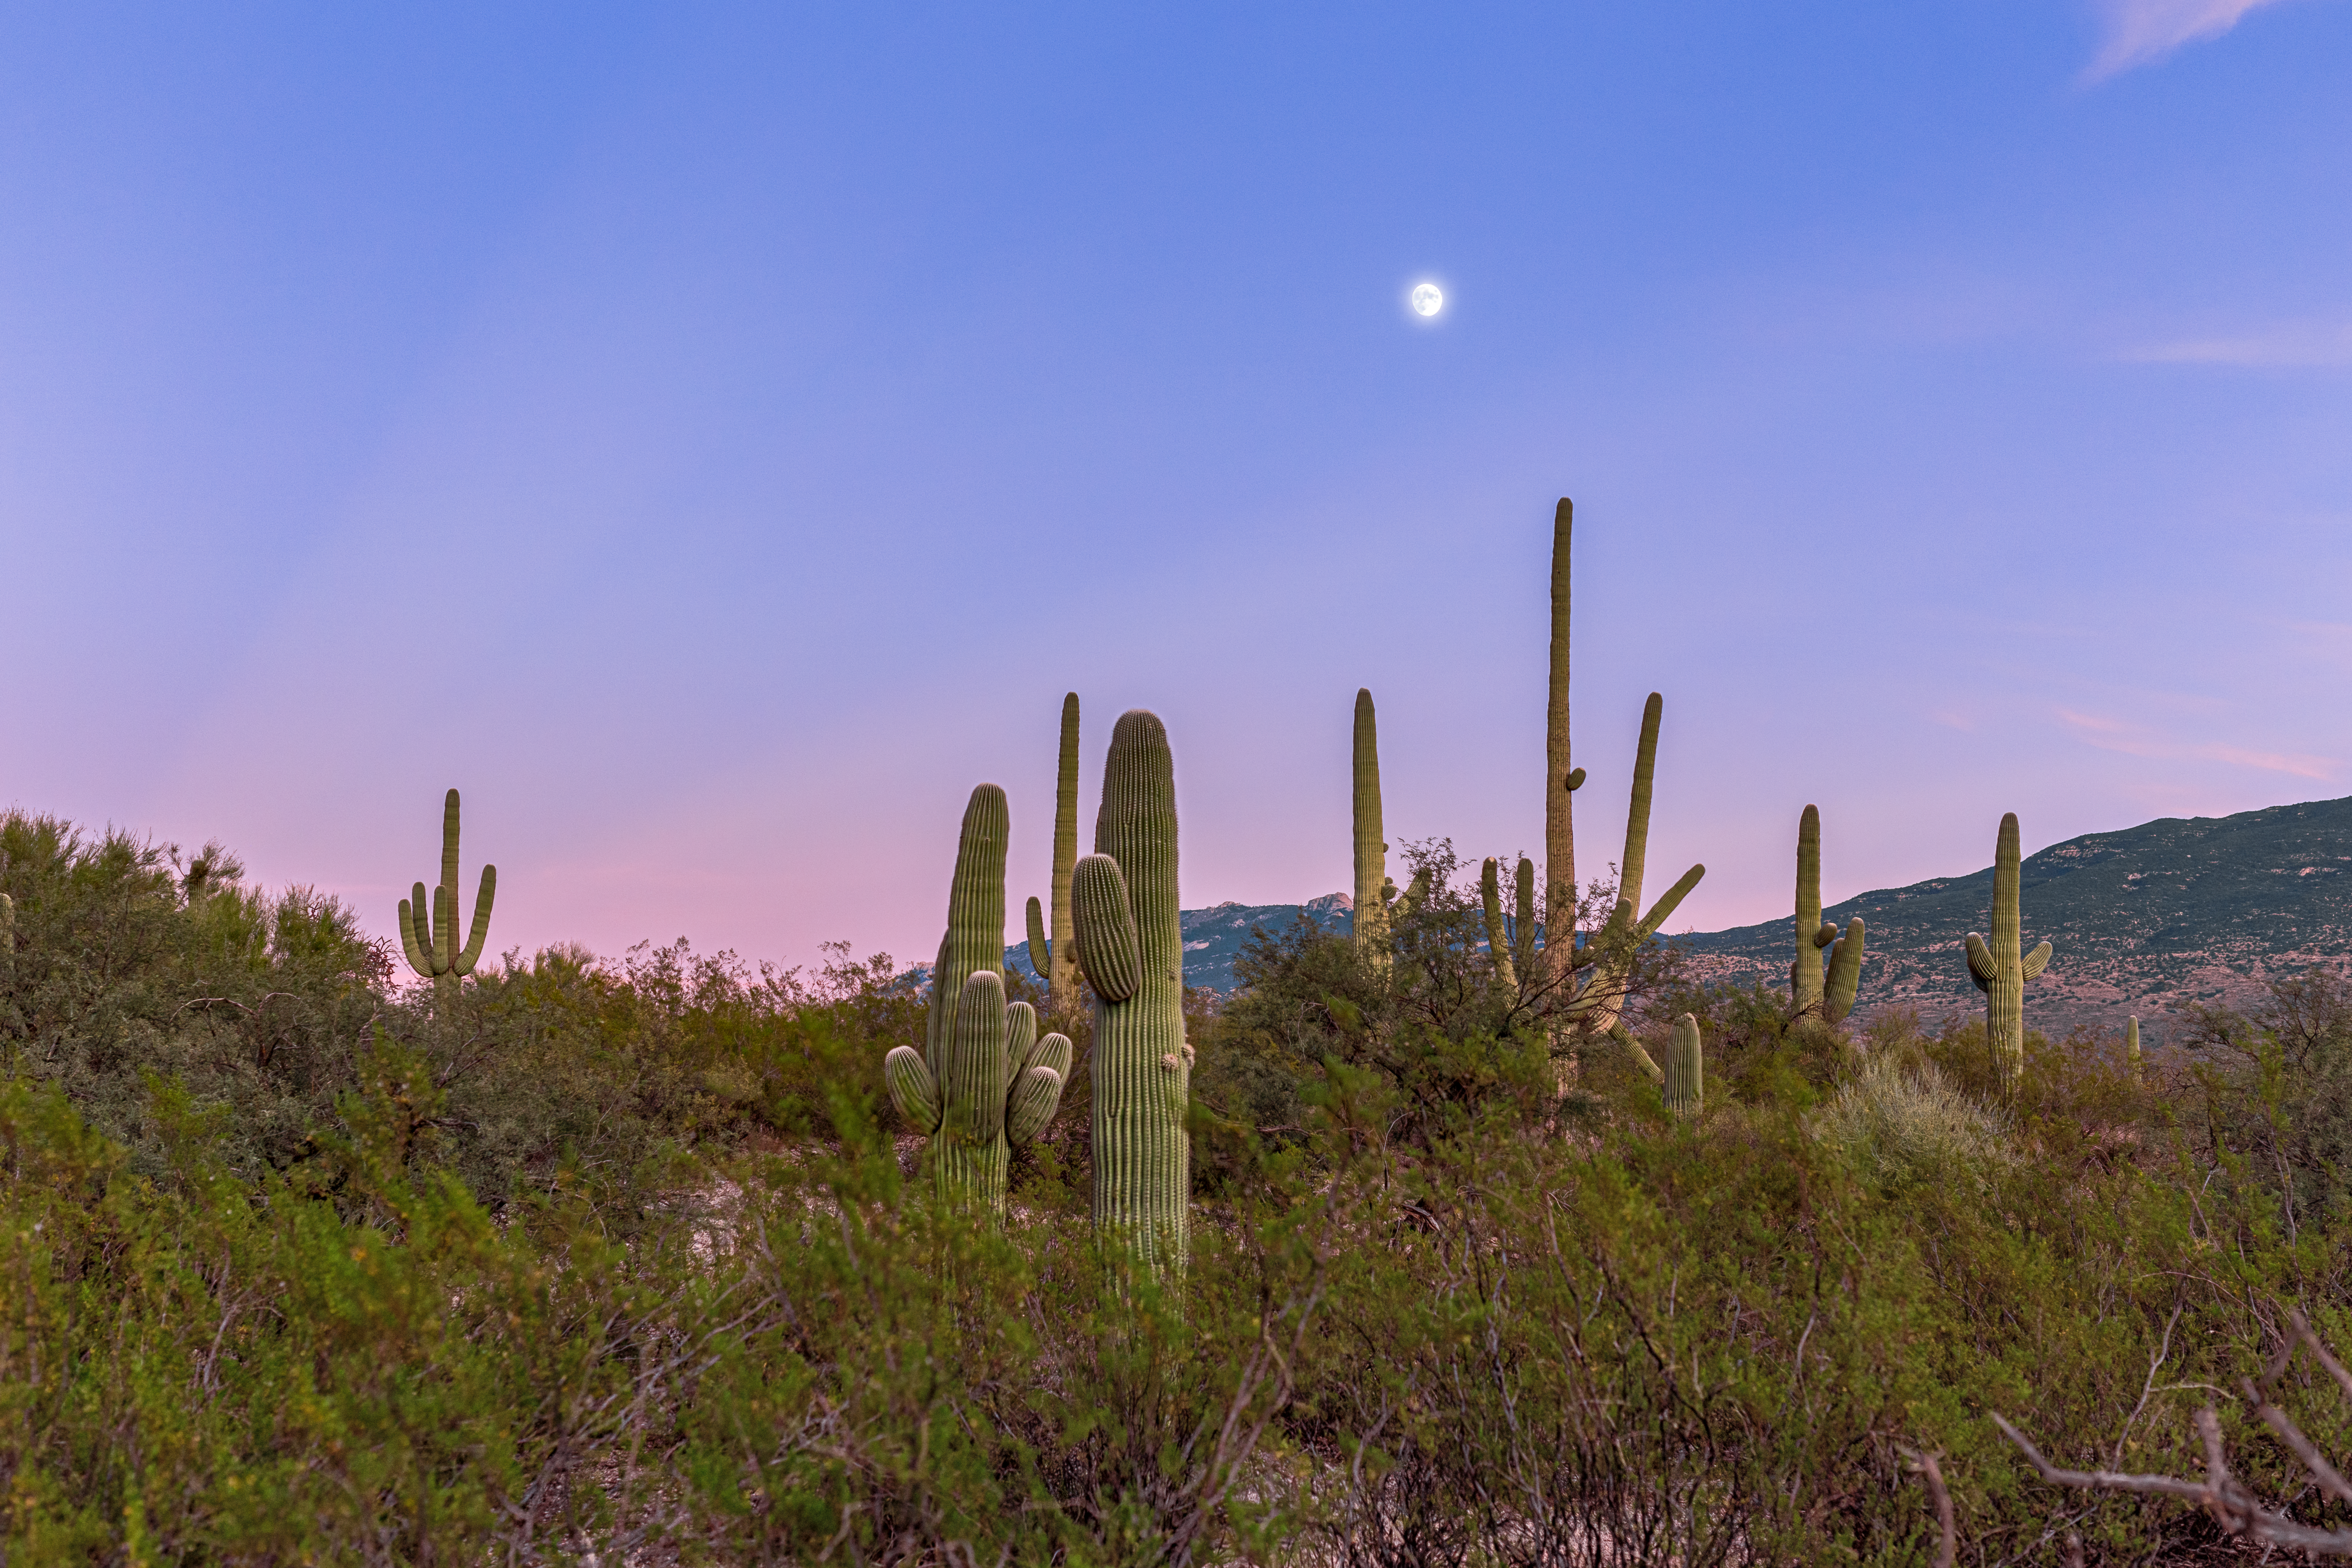

Sonoran Desert Cacti

A collection of cacti in the Sonoran Desert in Tucson beneath a nearly Full Moon.

Credit: NOIRLab/NSF/AURA/P. Horálek